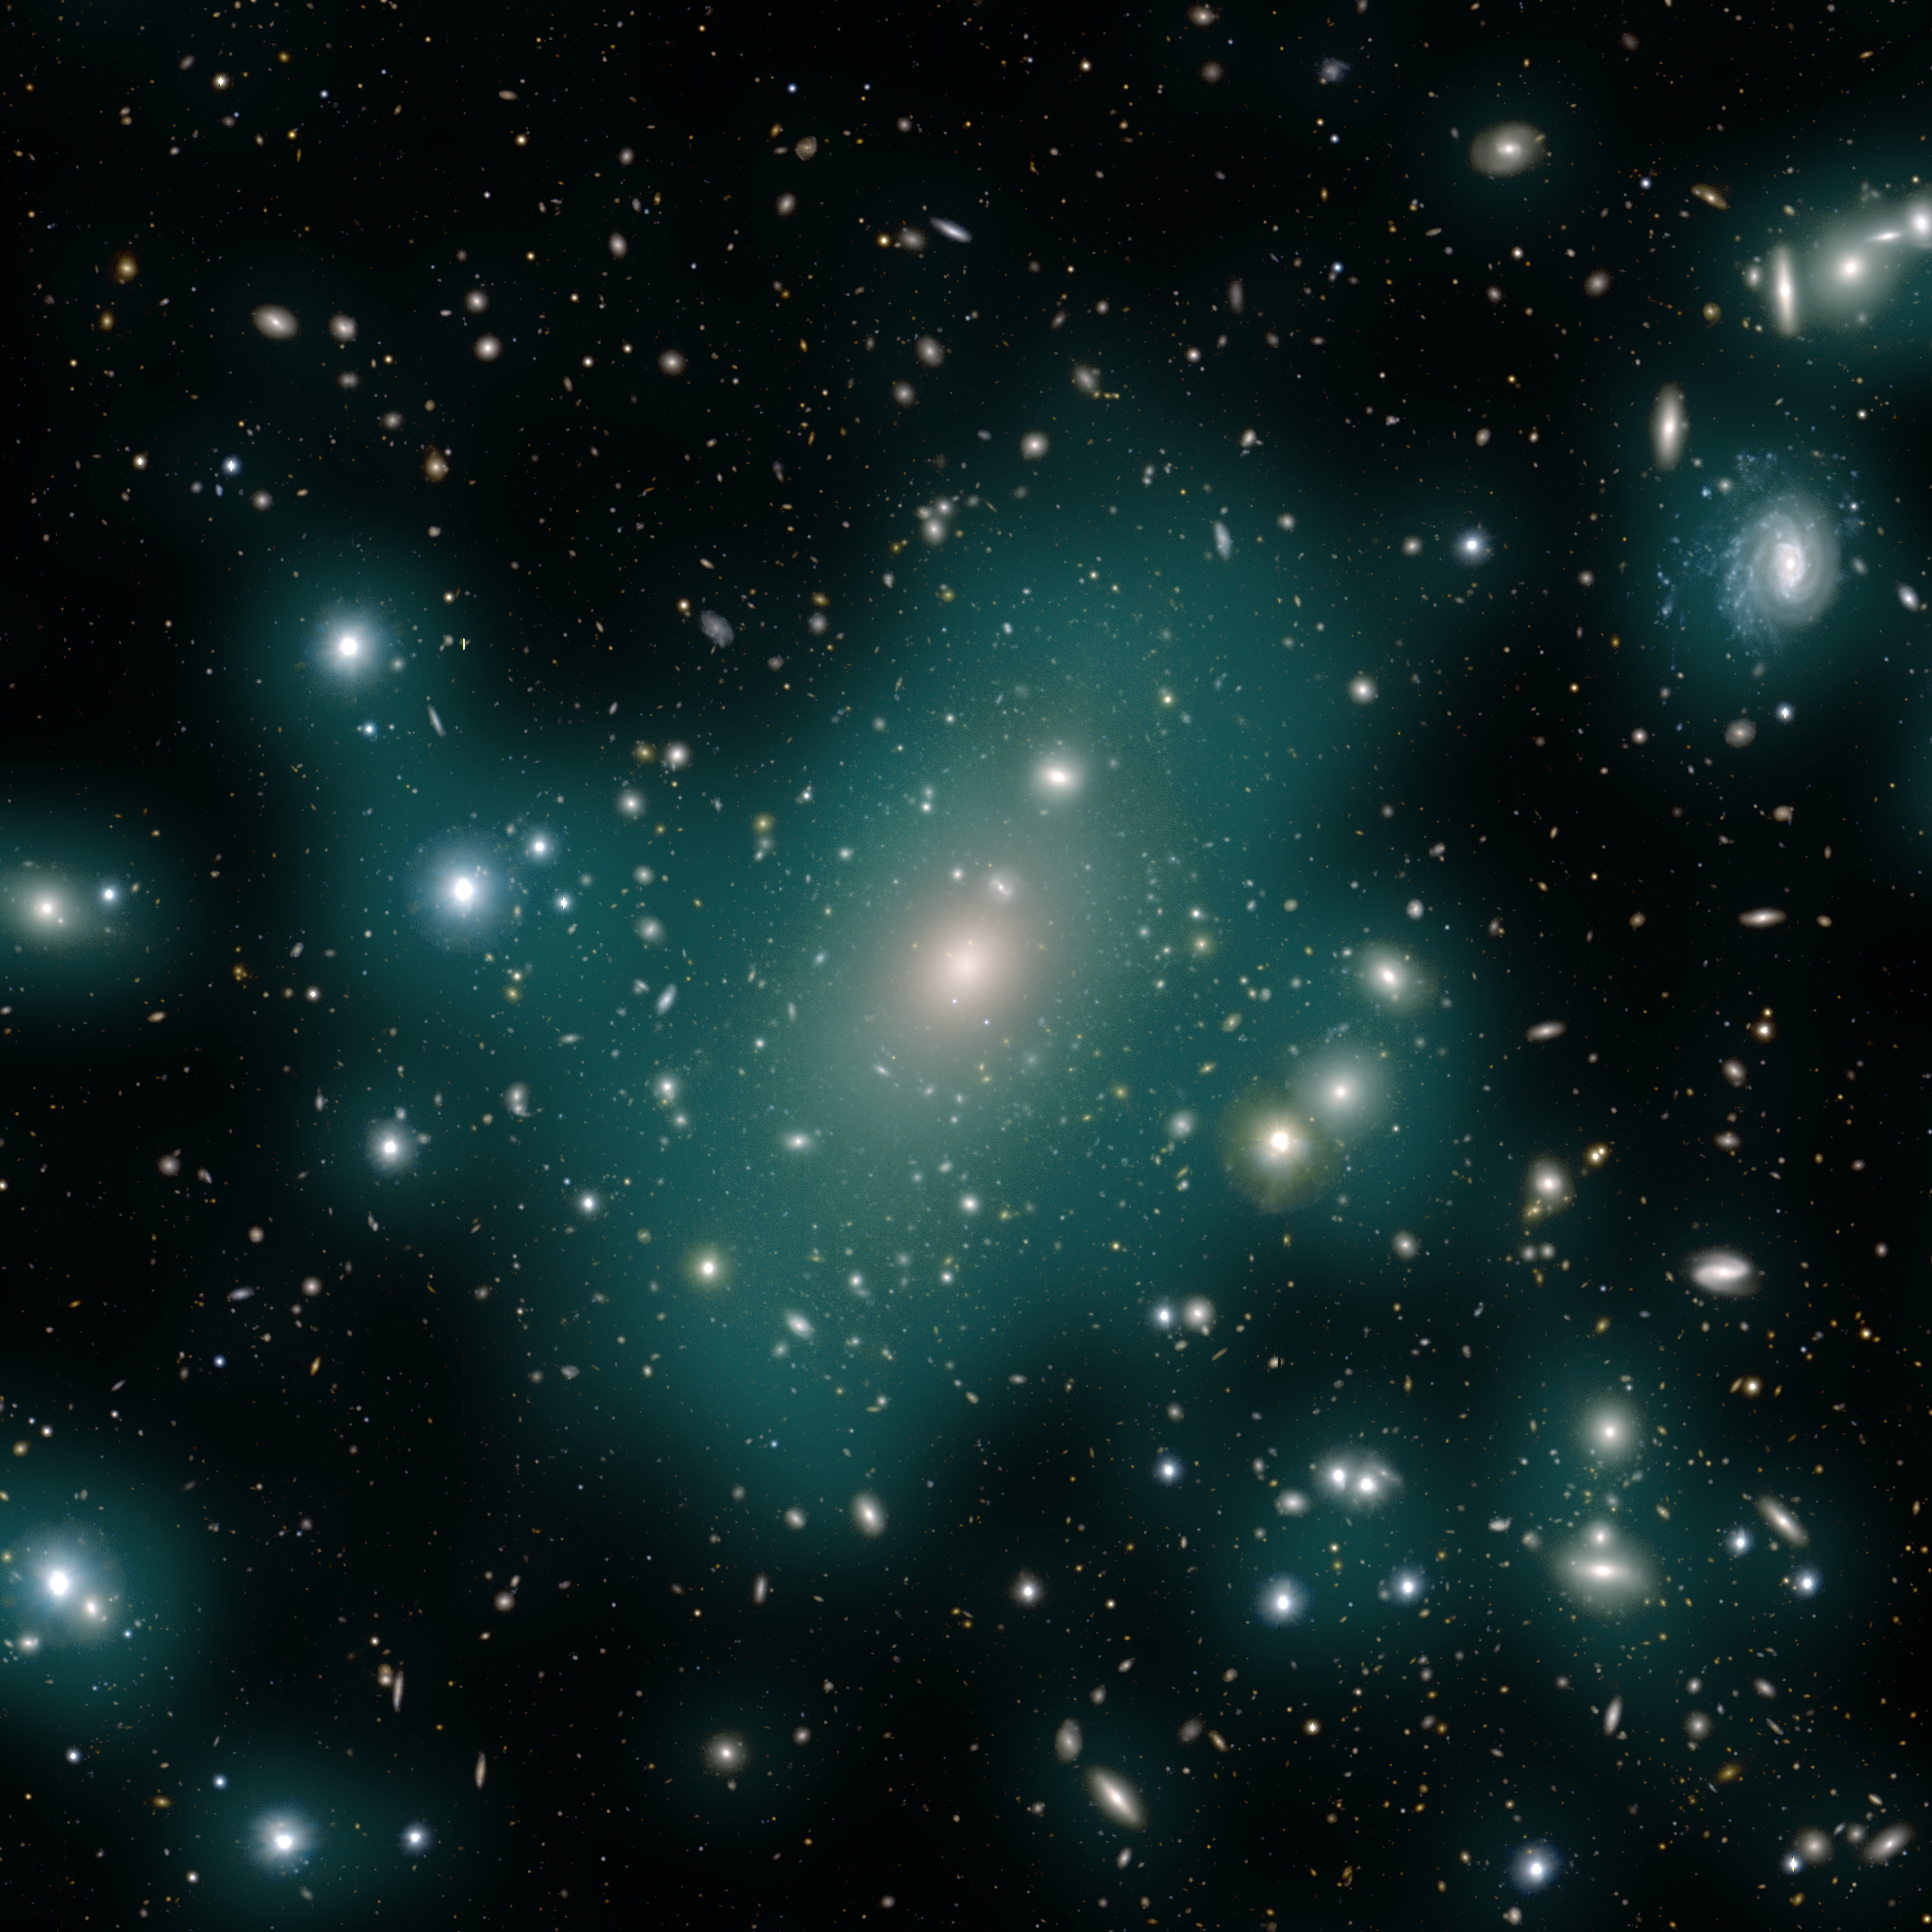

Enhanced image of Intracluster light in the Abell 85 galaxy cluster

Image of the Abell 85 galaxy cluster, taken by the Hyper Suprime-Cam mounted on the Subaru telescope in Hawai‘i. The enhanced teal hazy overlay is intracluster light — the collective glow of innumerable stars stripped from their home galaxies and left to wander the vast intergalactic space. This ghostly glow is incredibly faint and difficult to detect, and is too faint to be seen in this image without the teal overlay, but Rubin Observatory’s 10-year survey will provide scientists with the data they need to detect intracluster light in thousands of galaxy clusters, unlocking clues to the evolutionary history of the Universe on large scales.

Alt text: A smattering of hundreds of galaxies of different shapes and sizes against a black background, Semi-opaque teal blobs surround and connect many of the galaxies, tracing the distribution of the countless wandering stars that make up the intracluster light. The ghostly teal glow is primarily concentrated in an irregular shape around the galaxies in the center of the image, but some larger individual galaxies off to the sides have their own separate glows.

Credit: Astronomical Data/Image: M. Montes (Instituto de Astrofísica de Canarias); Artistic Enhancement: J. Pinto (Rubin Observatory).